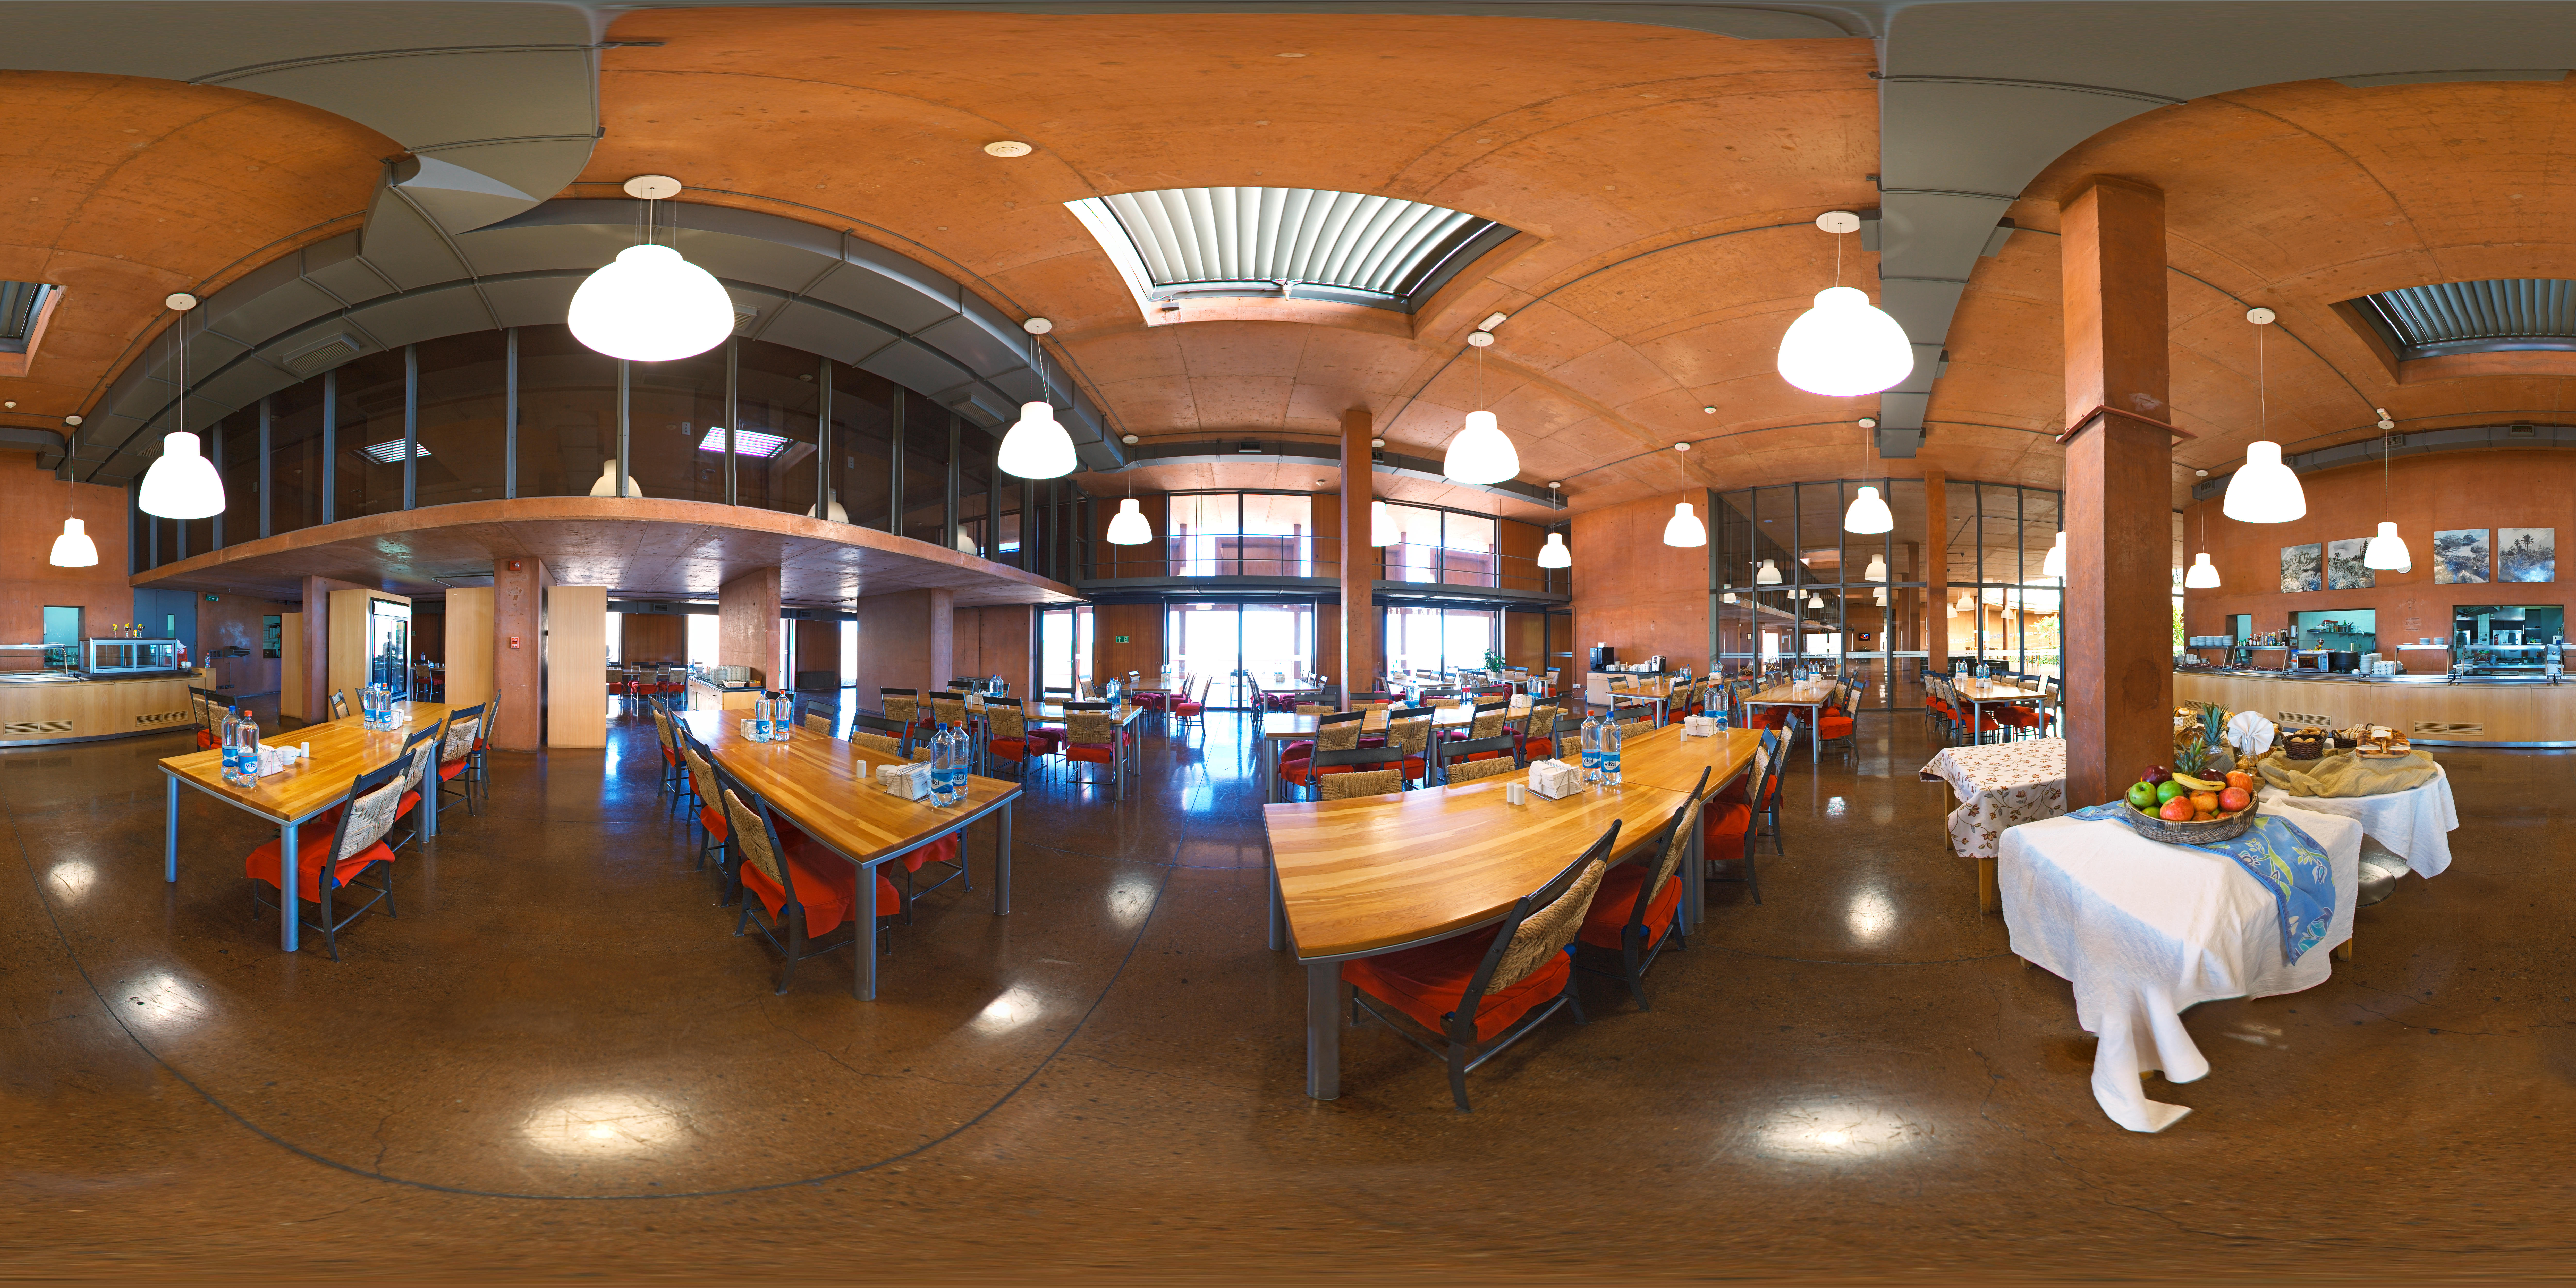

Lunching at Residencia

This stitched panorama shows the cafeteria of Residencia, the famous hotel exclusively for ESO staff at the Paranal site in Chile, home to the VLT. The Residencia provides a sole haven from the extremely harsh environment of the Atacama Desert.

Credit: ESO